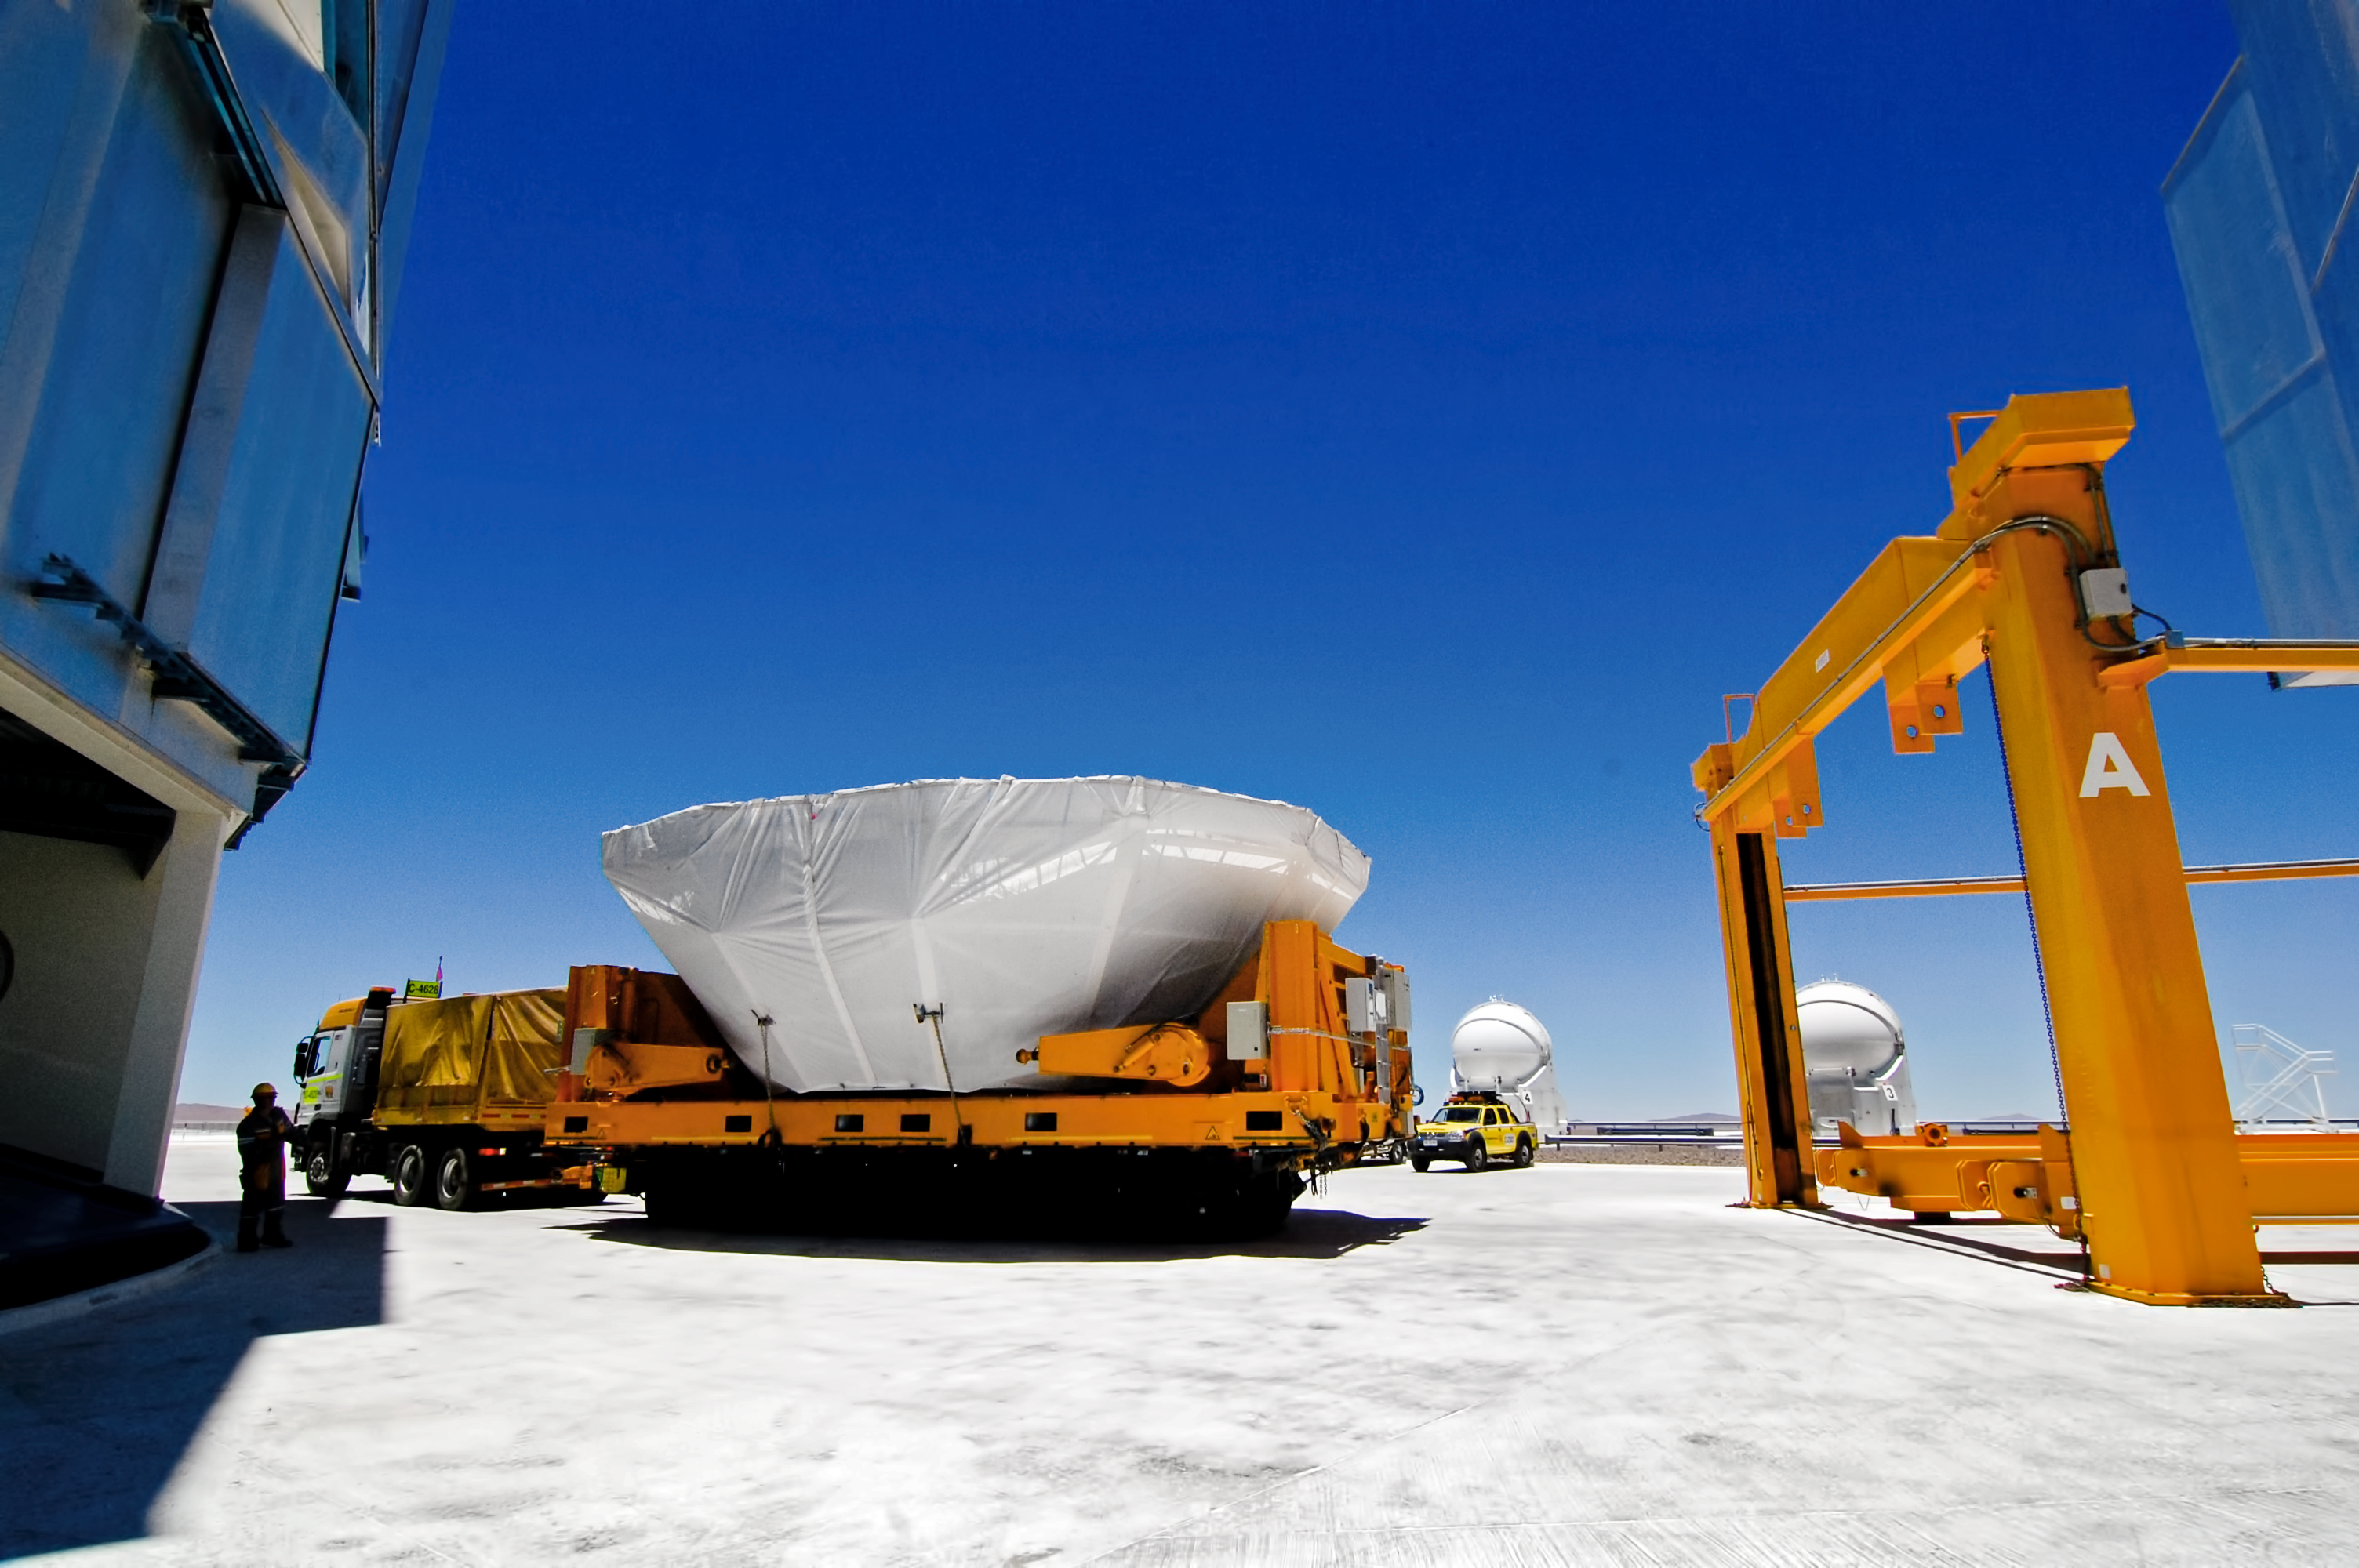

Logistics at Paranal

Transporting equipment to Paranal is a feat of engineering and logistics.

Credit: G. Brammer/ESO